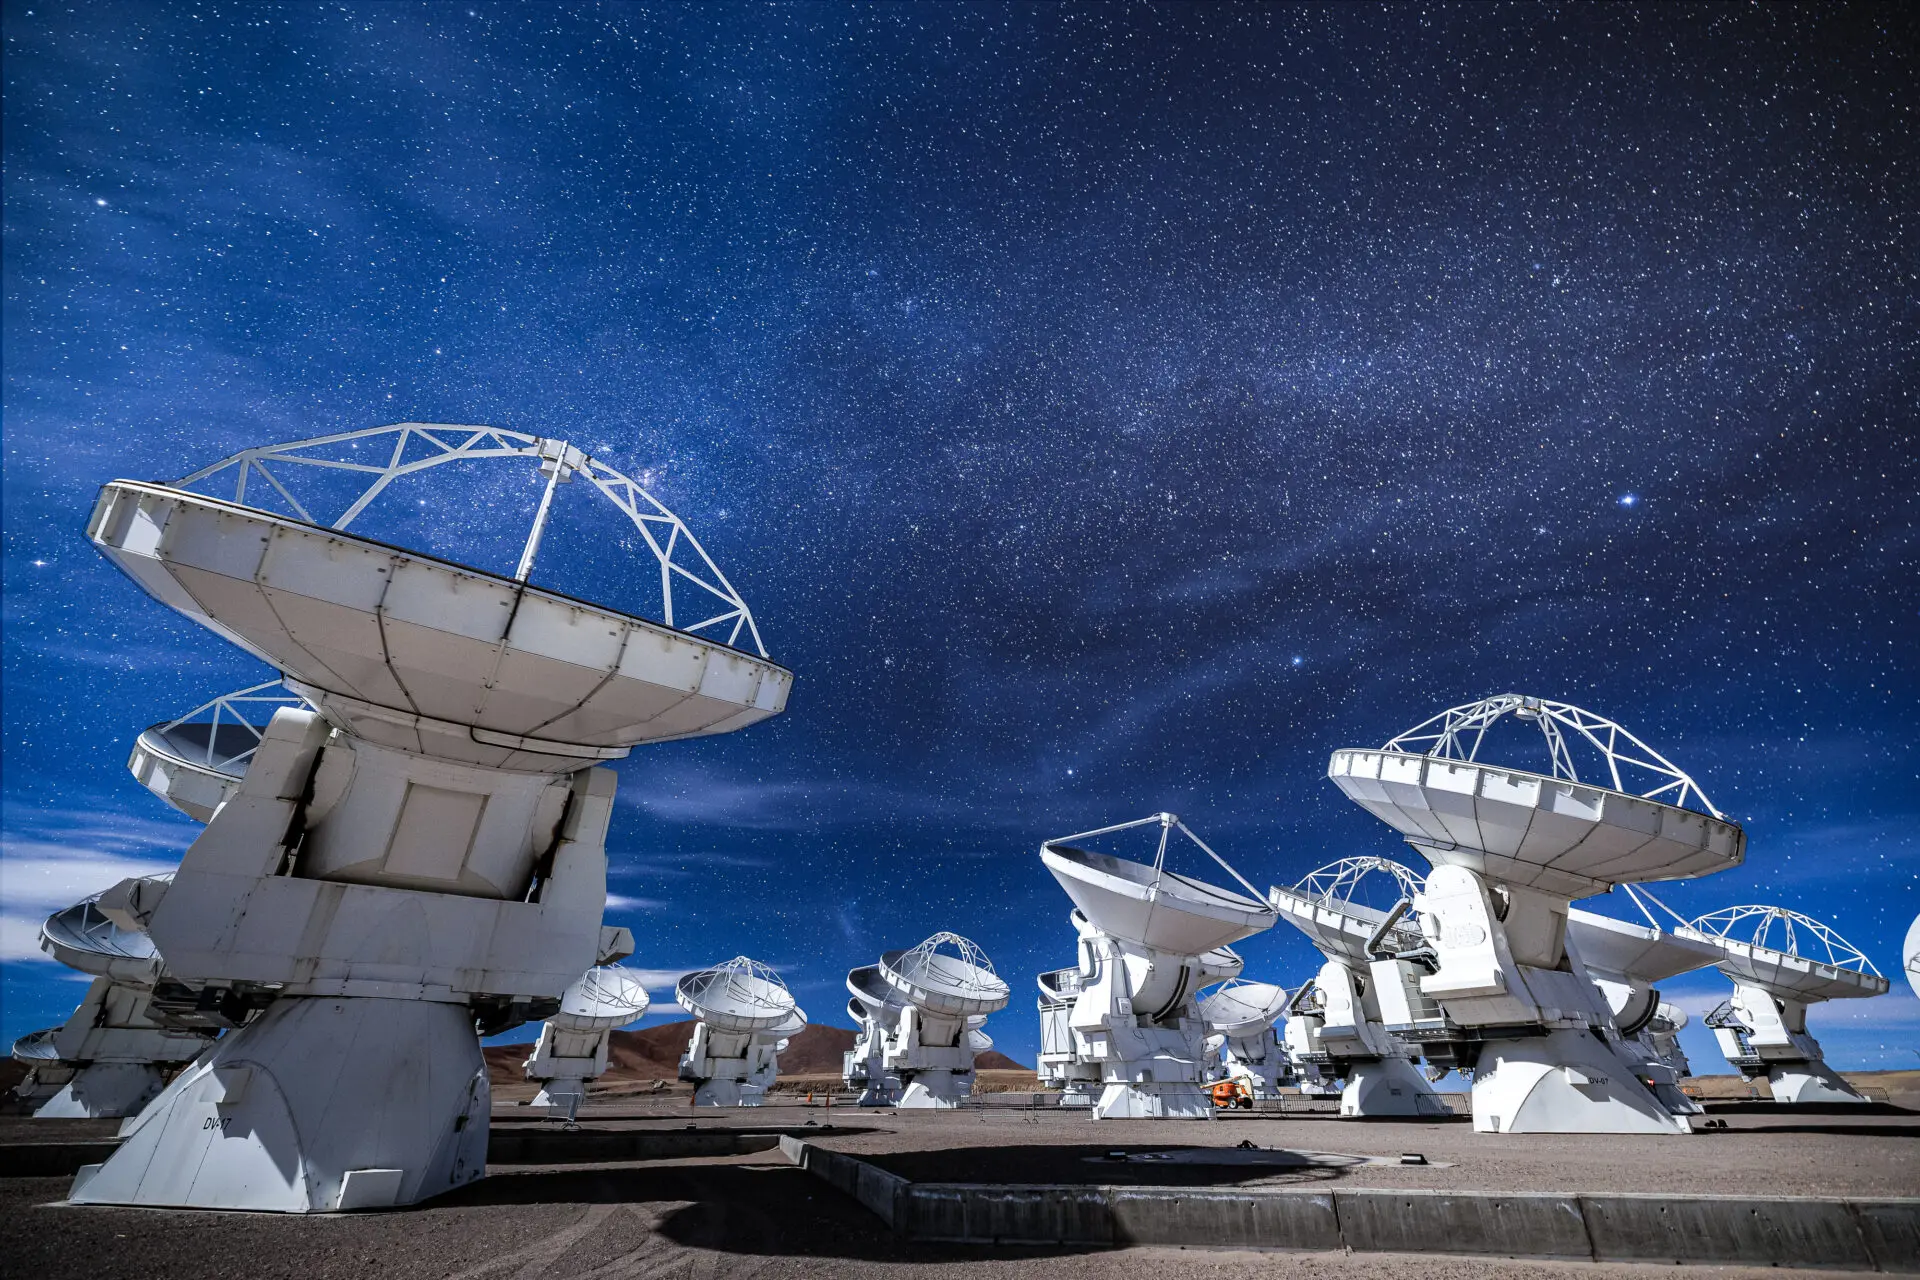

ALMA Antennas

The ALMA antennas in a compact configuration, located at 5000 meters altitude in the Chajnantor Plateau, pointing to the sky in a starry night.

Credit: Alex Pérez